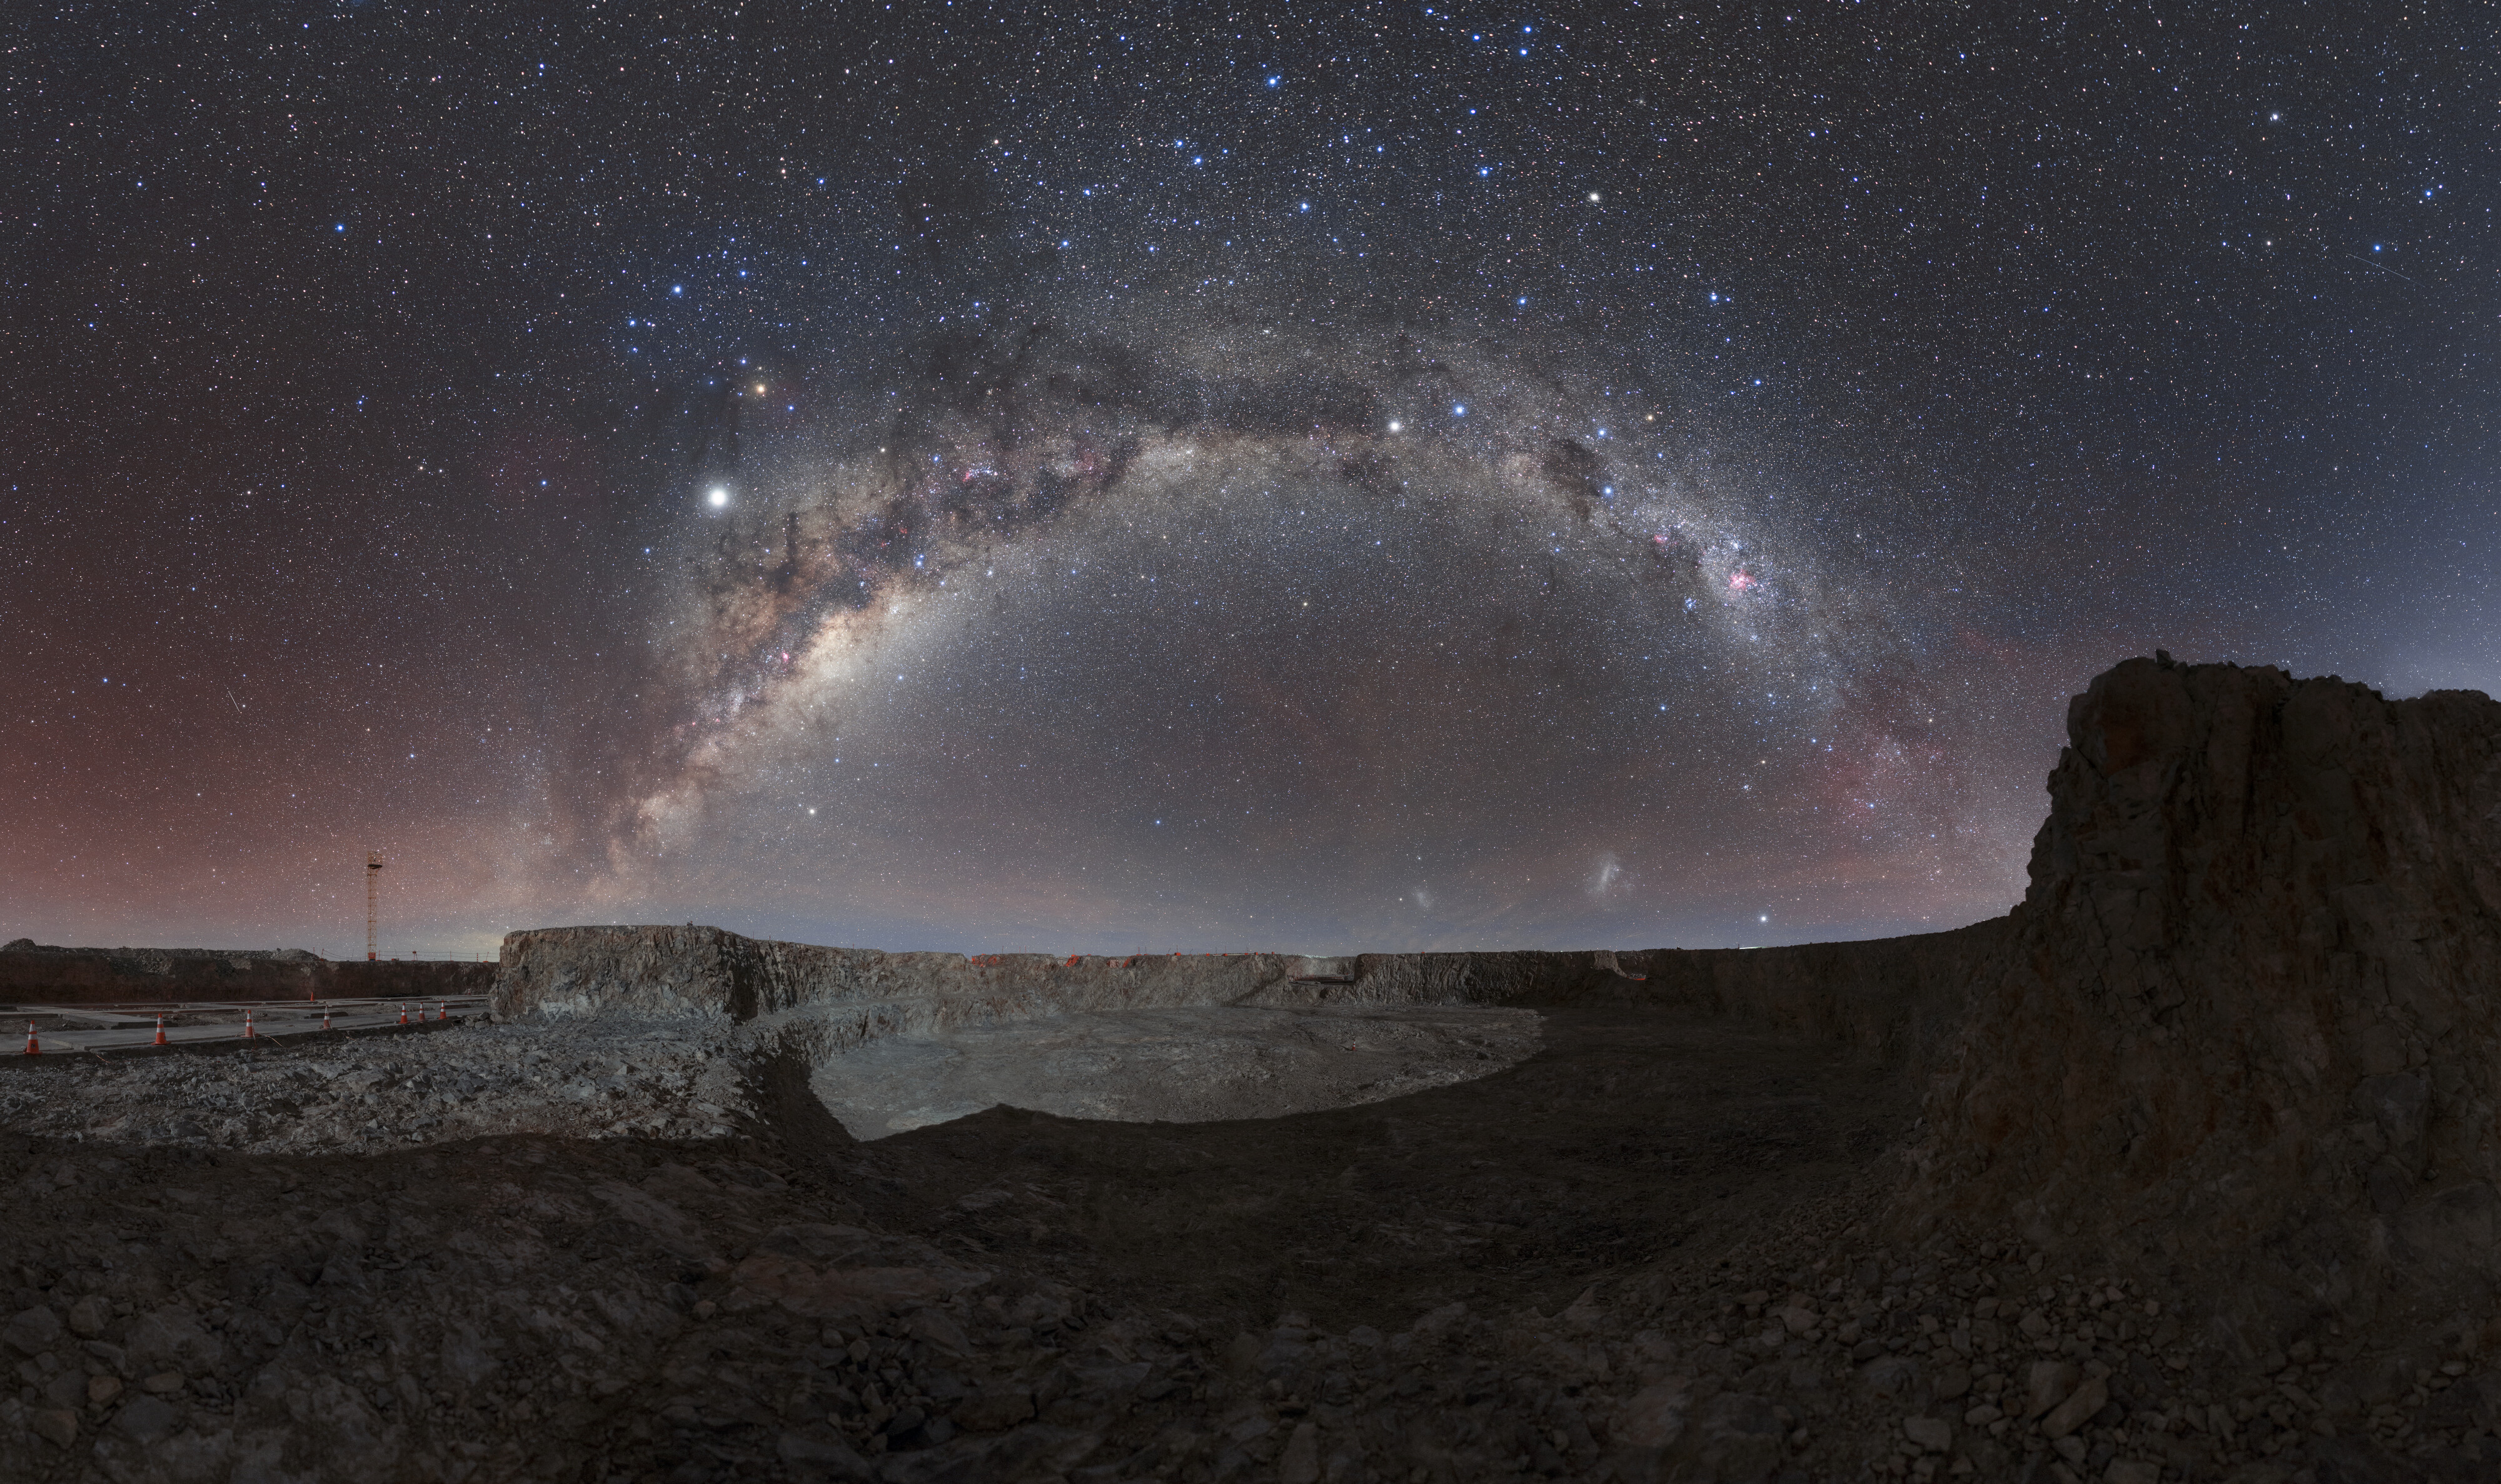

ESO’s ELT home in the desert

Cerro Armazones is the home of ESO’s upcoming flagship facility, the Extremely Large Telescope (ELT). Located in the Chilean Atacama Desert and just 20 km away from ESO’s Paranal Observatory, home to the Very Large Telescope, Cerro Armazones sits just over 3000 metres above sea level. The isolated nature of this peak is illustrated by a magnificently clear band of the Milky Way galaxy that frames the Armazones crater almost perfectly. This isolation, away from the light pollution of cities, makes the Atacama Desert an ideal location for astronomical facilities, including the ELT, which is set to be “the world’s biggest eye on the sky”.

This image, taken on 5 July 2019, shows the excavated mountaintop, currently a construction site. The pouring of concrete for the foundation began in December 2019, and the construction of this epic telescope is expected to be finished later this decade.

Credit: ESO/P. Horálek